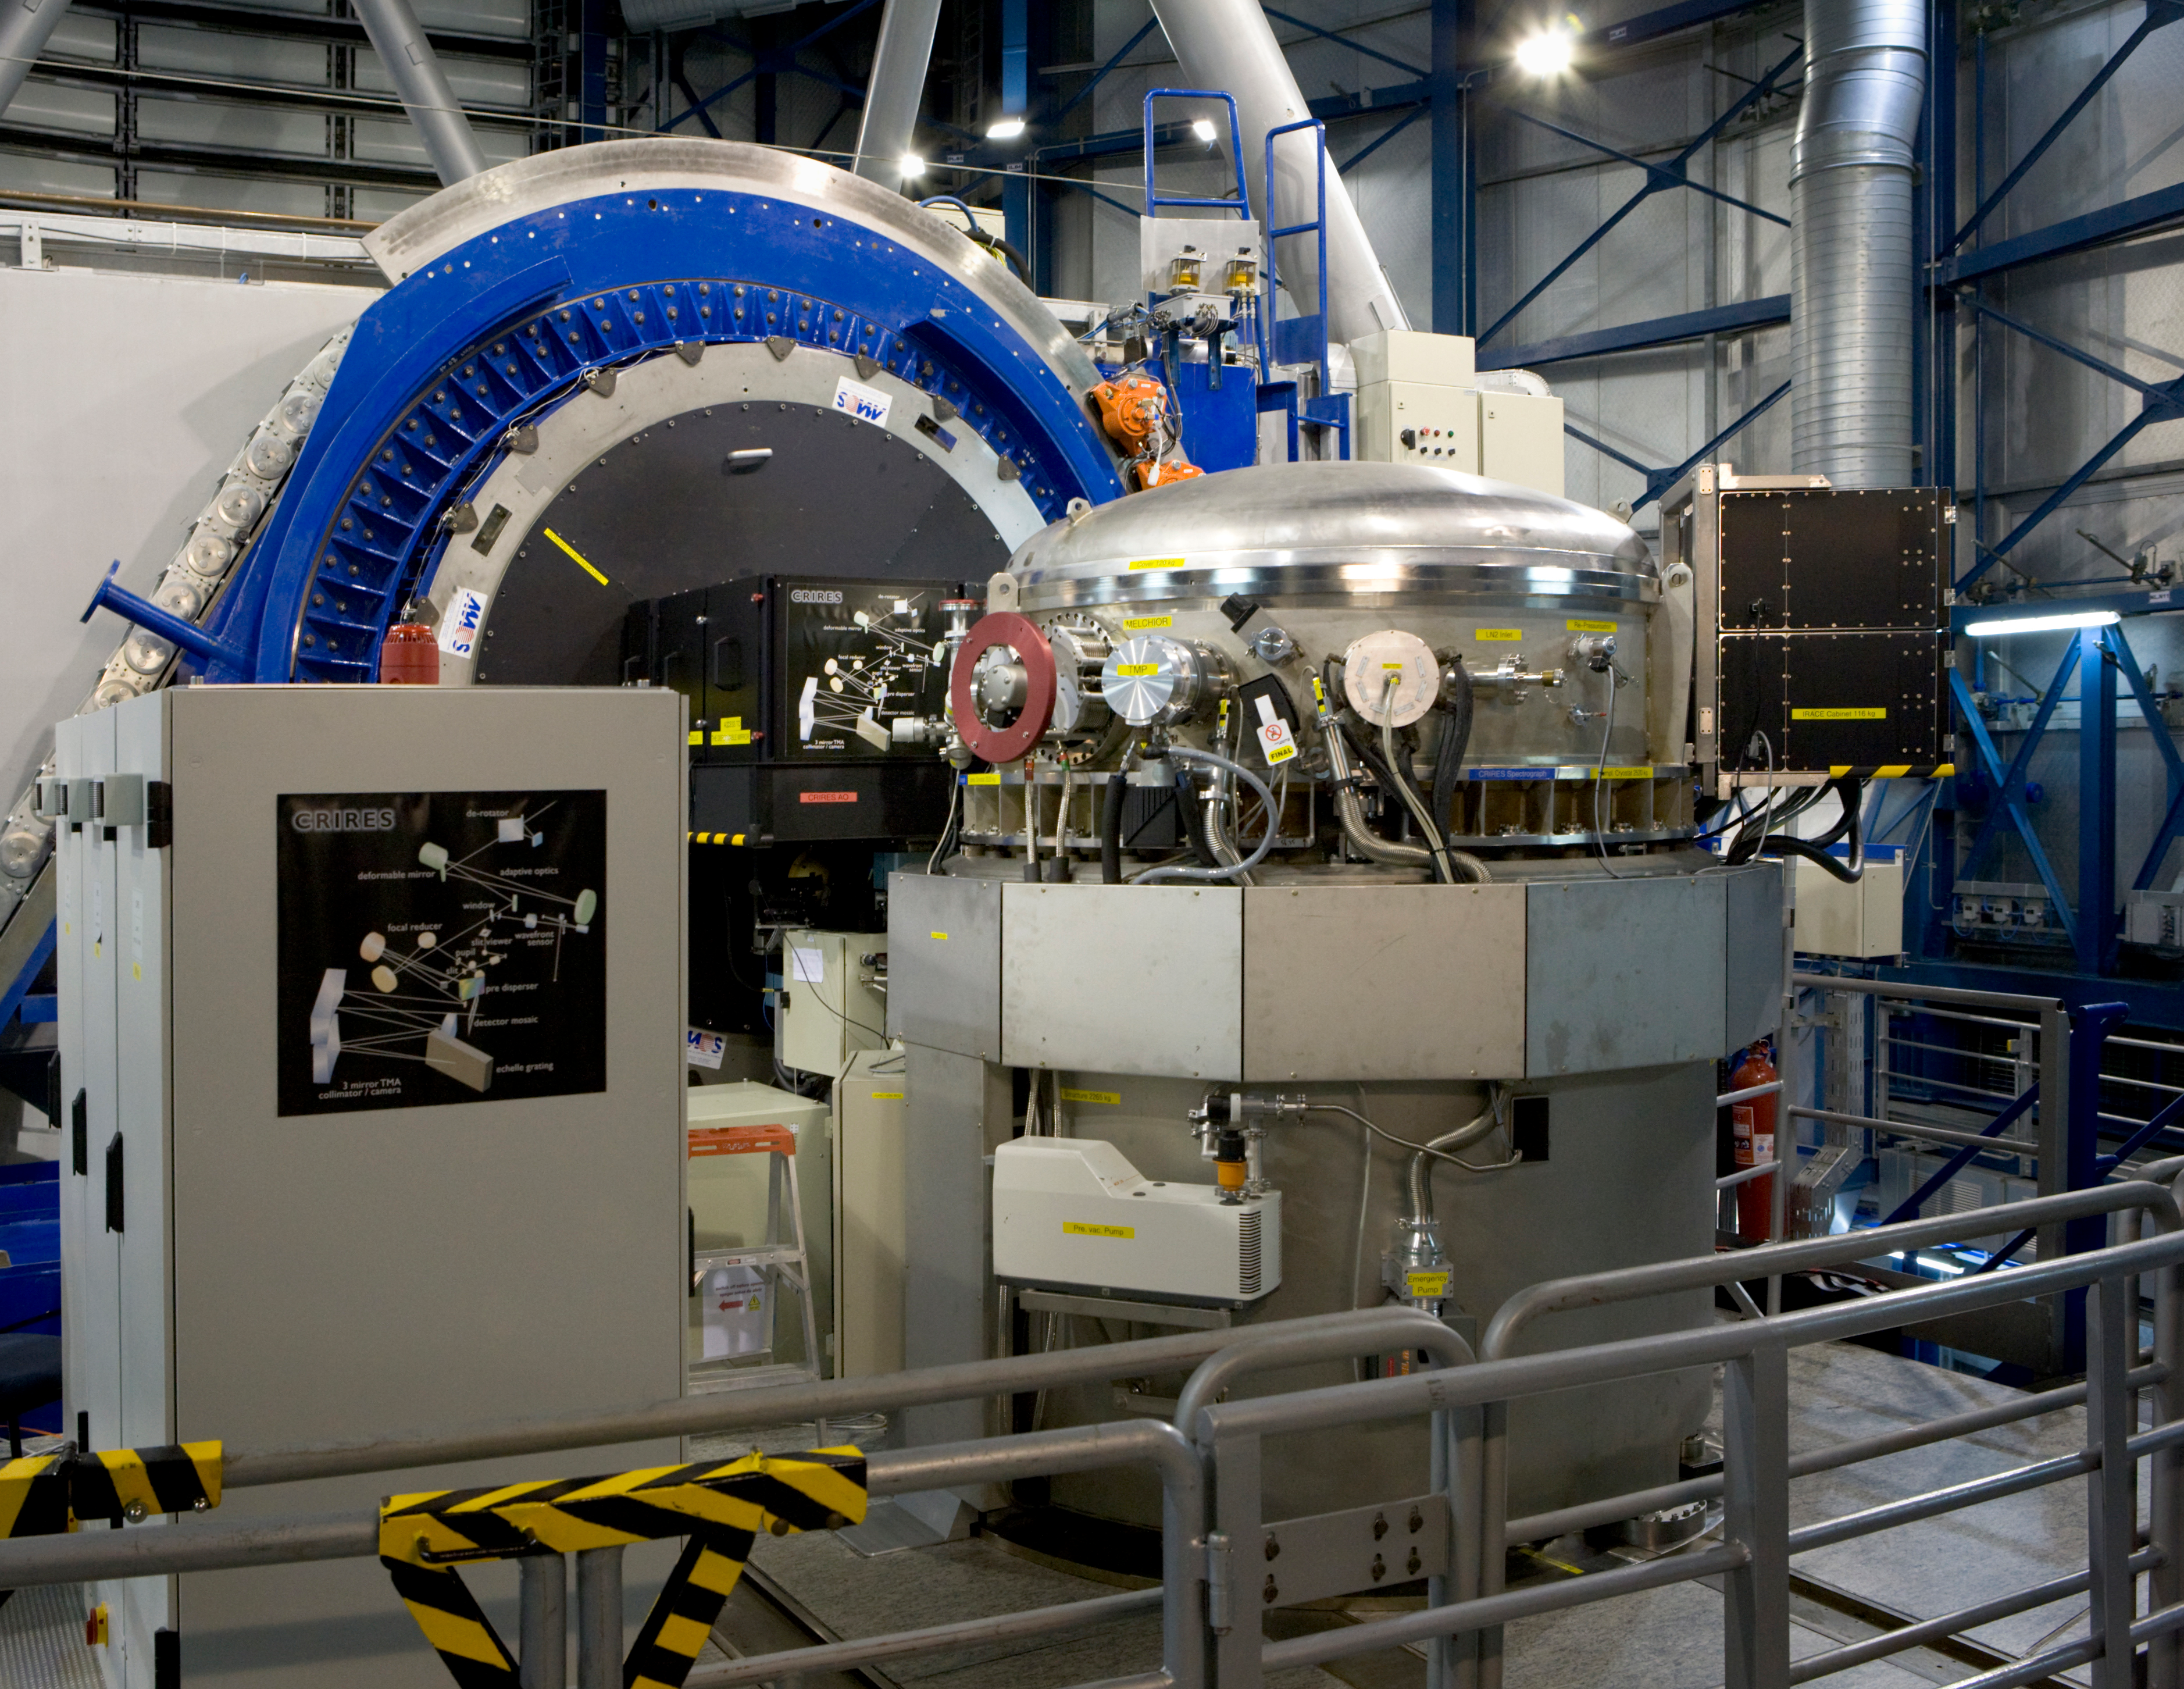

The CRIRES instrument

The CRIRES Instrument, located on the Nasmyth-platform of VLT Unit Telescope 1, Antu. CRIRES is the cryogenic high-resolution infrared echelle spectrograph, which provides a resolving power of up to 100 000 in the spectral range from 1 to 5 microns. CRIRES can boost all scientific applications aiming at fainter objects, higher spatial (extended sources), spectral and temporal resolution. CRIRES also allows astronomers to make use of the innovative 'spectral imaging' method.

Credit: ESO